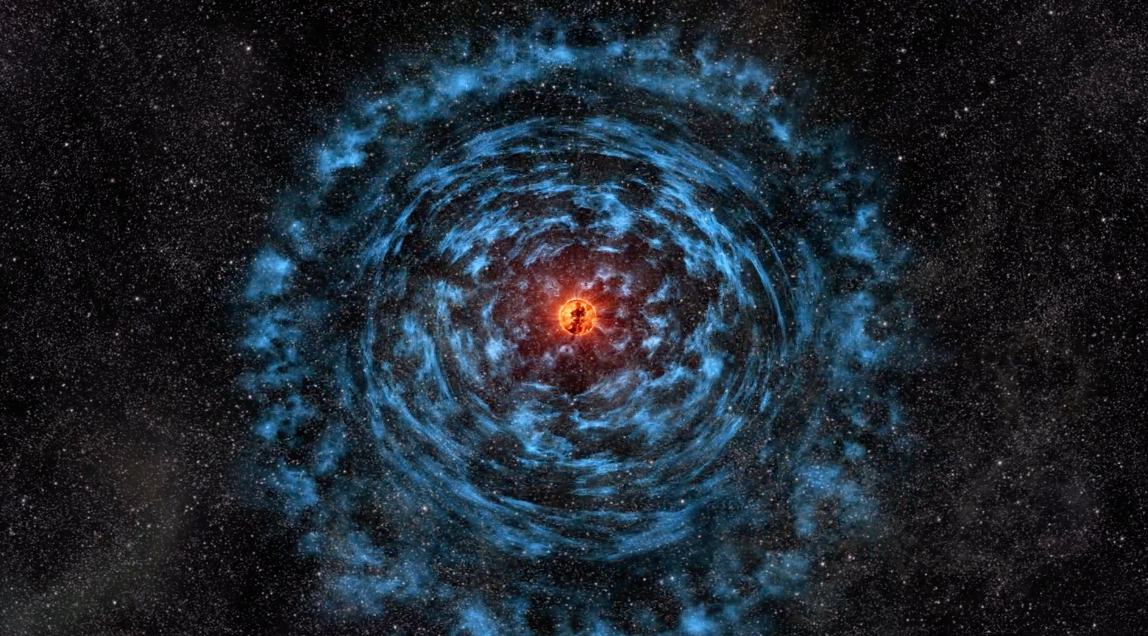

The Birth of Supernova 1987A: animation depicting the buildup and aftermath of supernova 1987A

Animation: A. Angelich and B. Saxton, NRAO/AUI/NSF. Music: Geodesium and Mark Mercury. Video created 04/09/2025

Credit: B. Saxton, NRAO/AUI/NSF; R. Indebetouw et al., (NRAO/AUI/NSF); NASA/STScI/CfA/R. Kirshner; NASA/CXC/SAO/PSU/D. Burrows et al.; ESO; NASA/CXC/D.Berry/MIT/T.Delaney et al.; NASA/Goddard Space Flight Center Conceptual Image Lab; ESO/C. Malin/B. Tafreshi/José Francisco Salgado. Music: Geodesium.